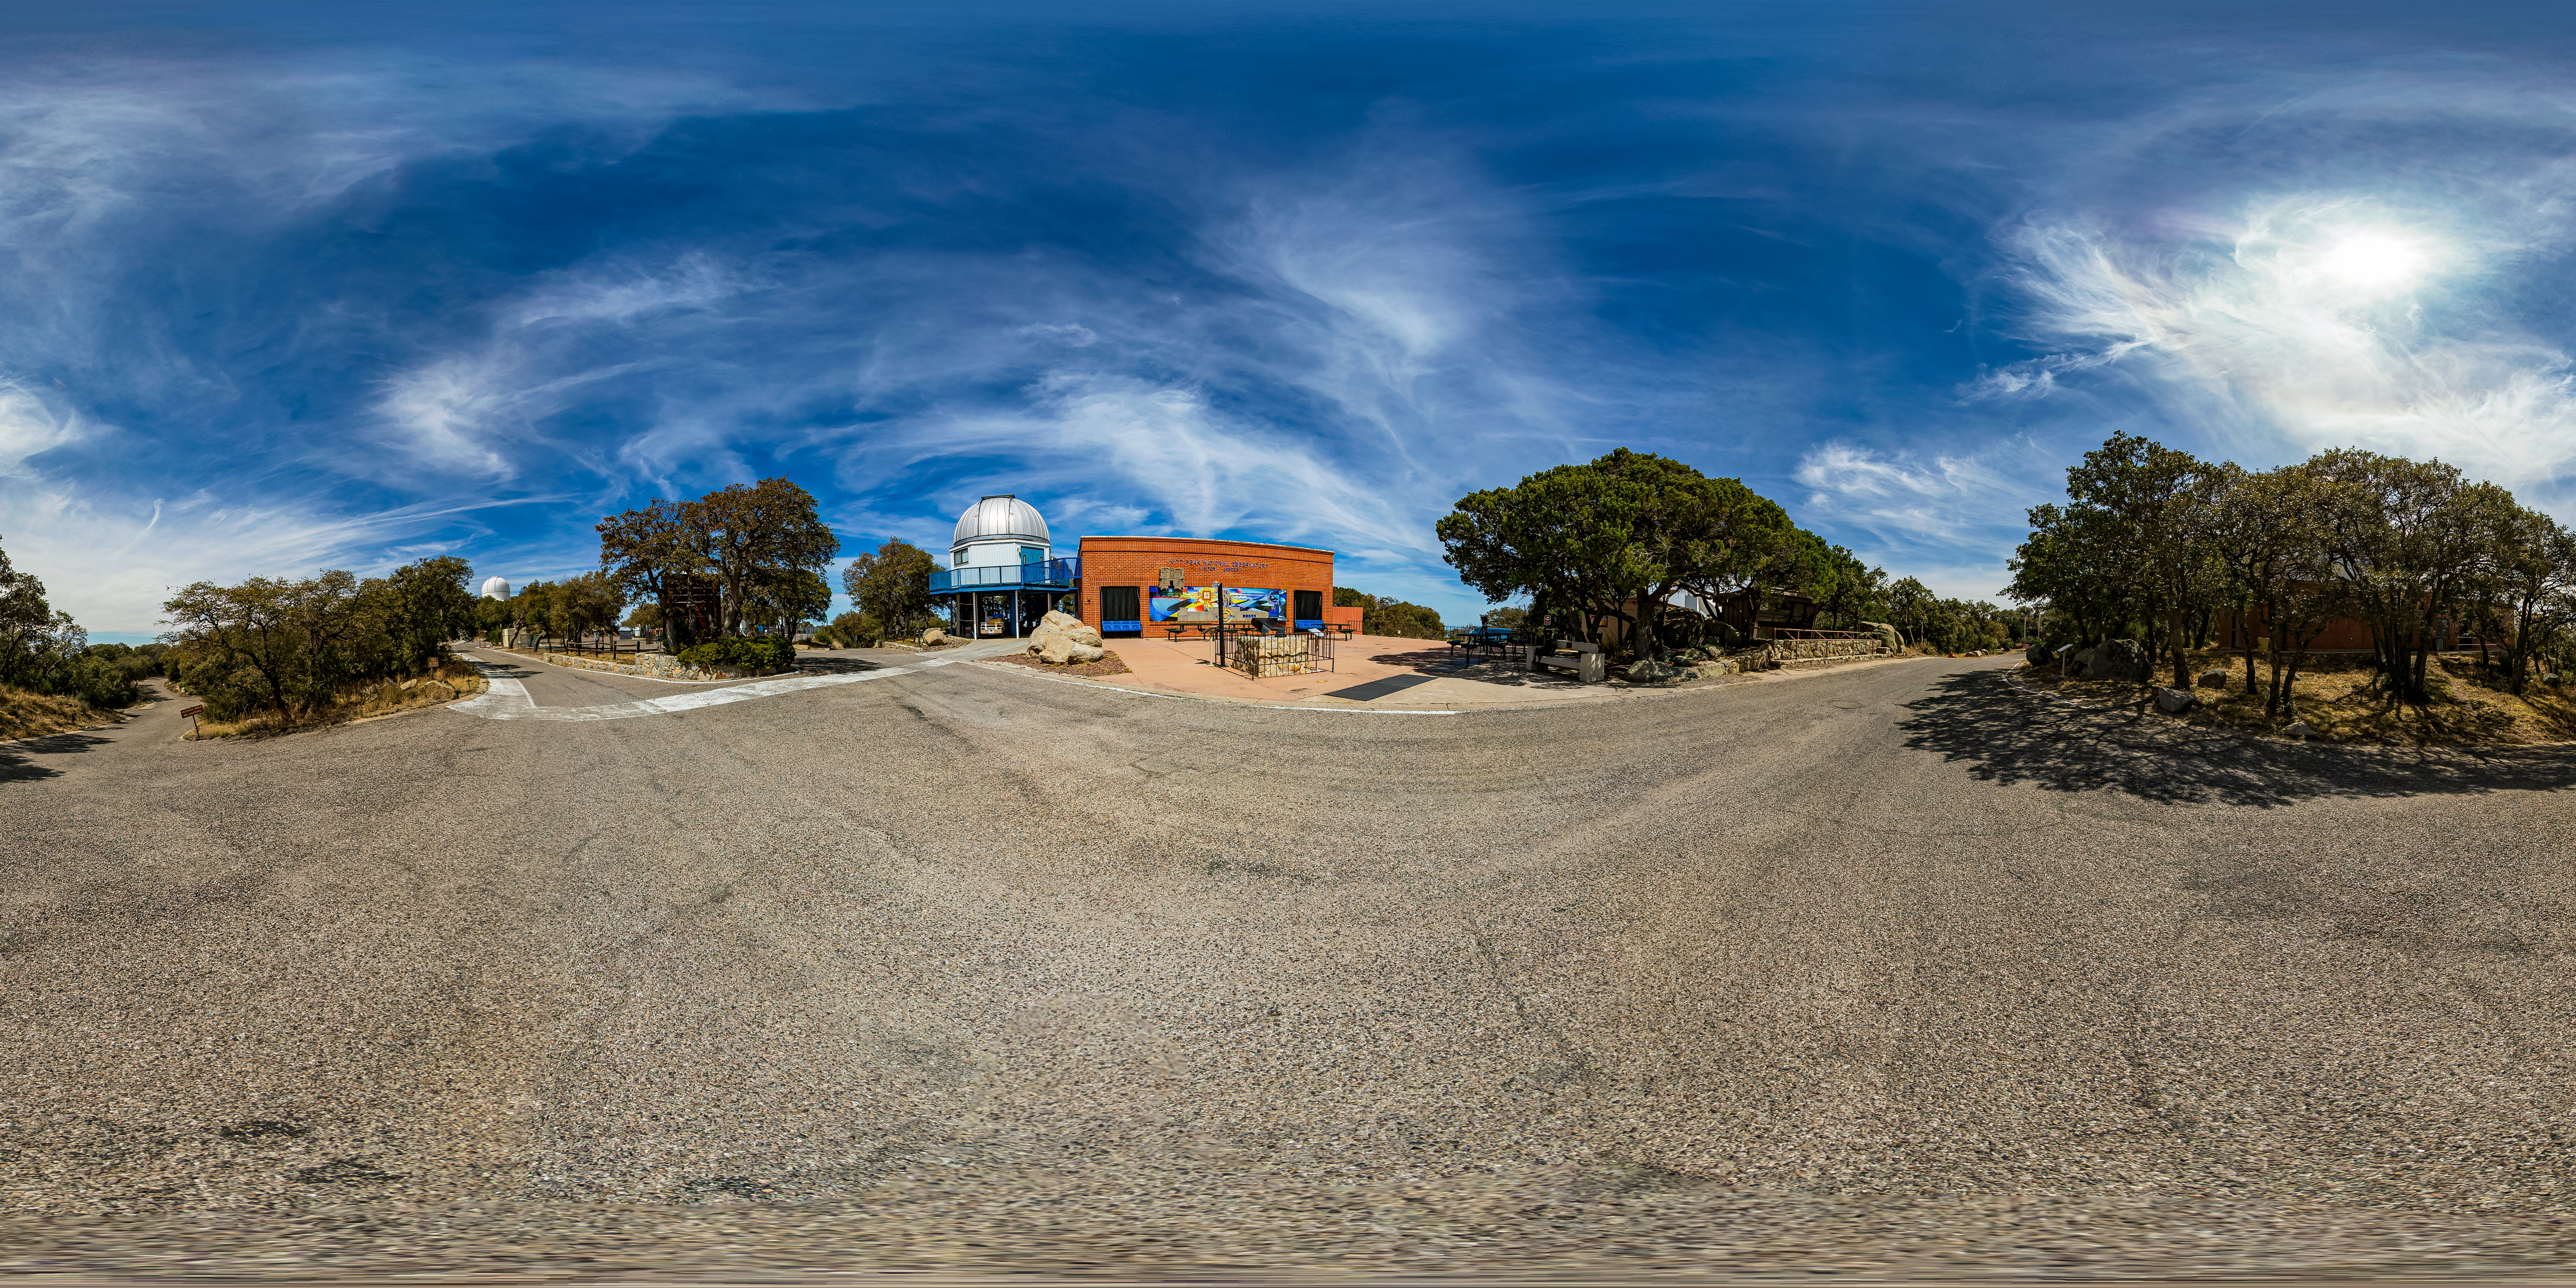

Kitt Peak Visitor Center 360 Panorama

A 360 panorama view of the Kitt Peak Visitor Center and the Visitor Center 0.6-meter Telescope at Kitt Peak National Observatory (KPNO), a Program of NSF NOIRLab.

Credit: KPNO/NOIRLab/NSF/AURA/T. Matsopoulos